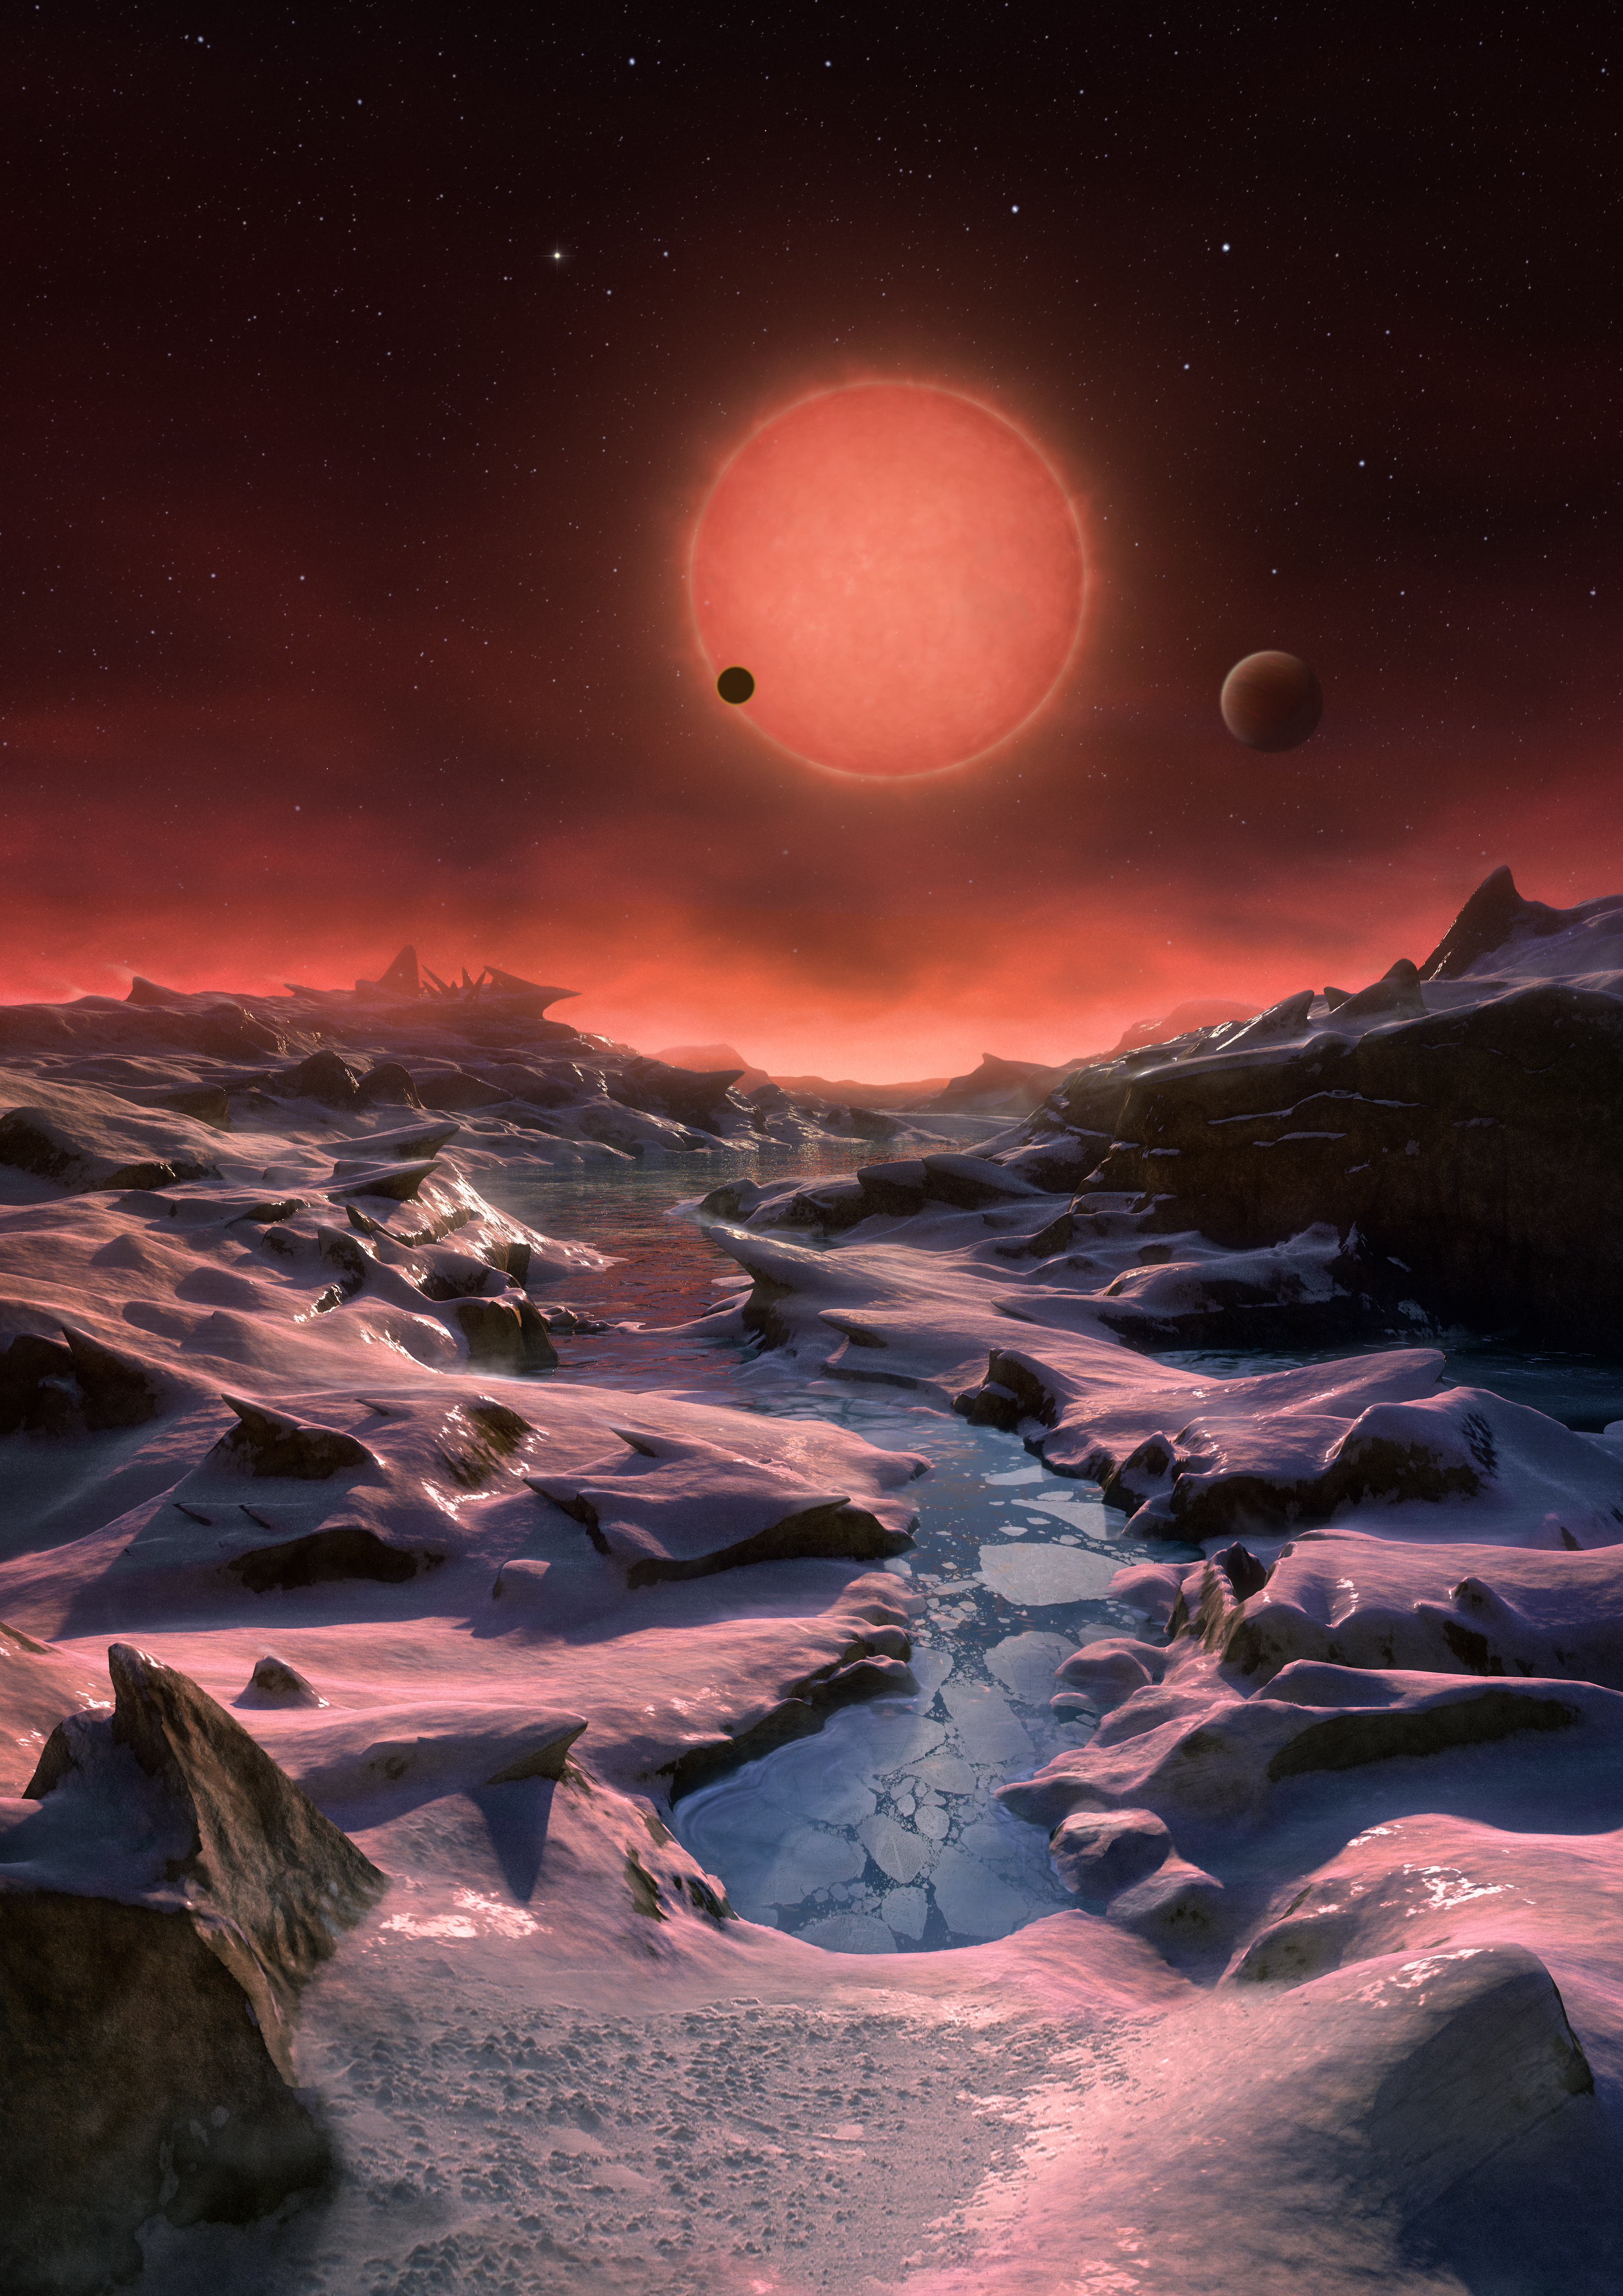

Artist’s impression of the ultracool dwarf star TRAPPIST-1 from the surface of one of its planets

This artist’s impression shows an imagined view from the surface one of the three planets orbiting an ultracool dwarf star just 40 light-years from Earth that were discovered using the TRAPPIST telescope at ESO’s La Silla Observatory. These worlds have sizes and temperatures similar to those of Venus and Earth and are the best targets found so far for the search for life outside the Solar System. They are the first planets ever discovered around such a tiny and dim star.

In this view one of the inner planets is seen in transit across the disc of its tiny and dim parent star.

Credit: ESO/M. Kornmesser